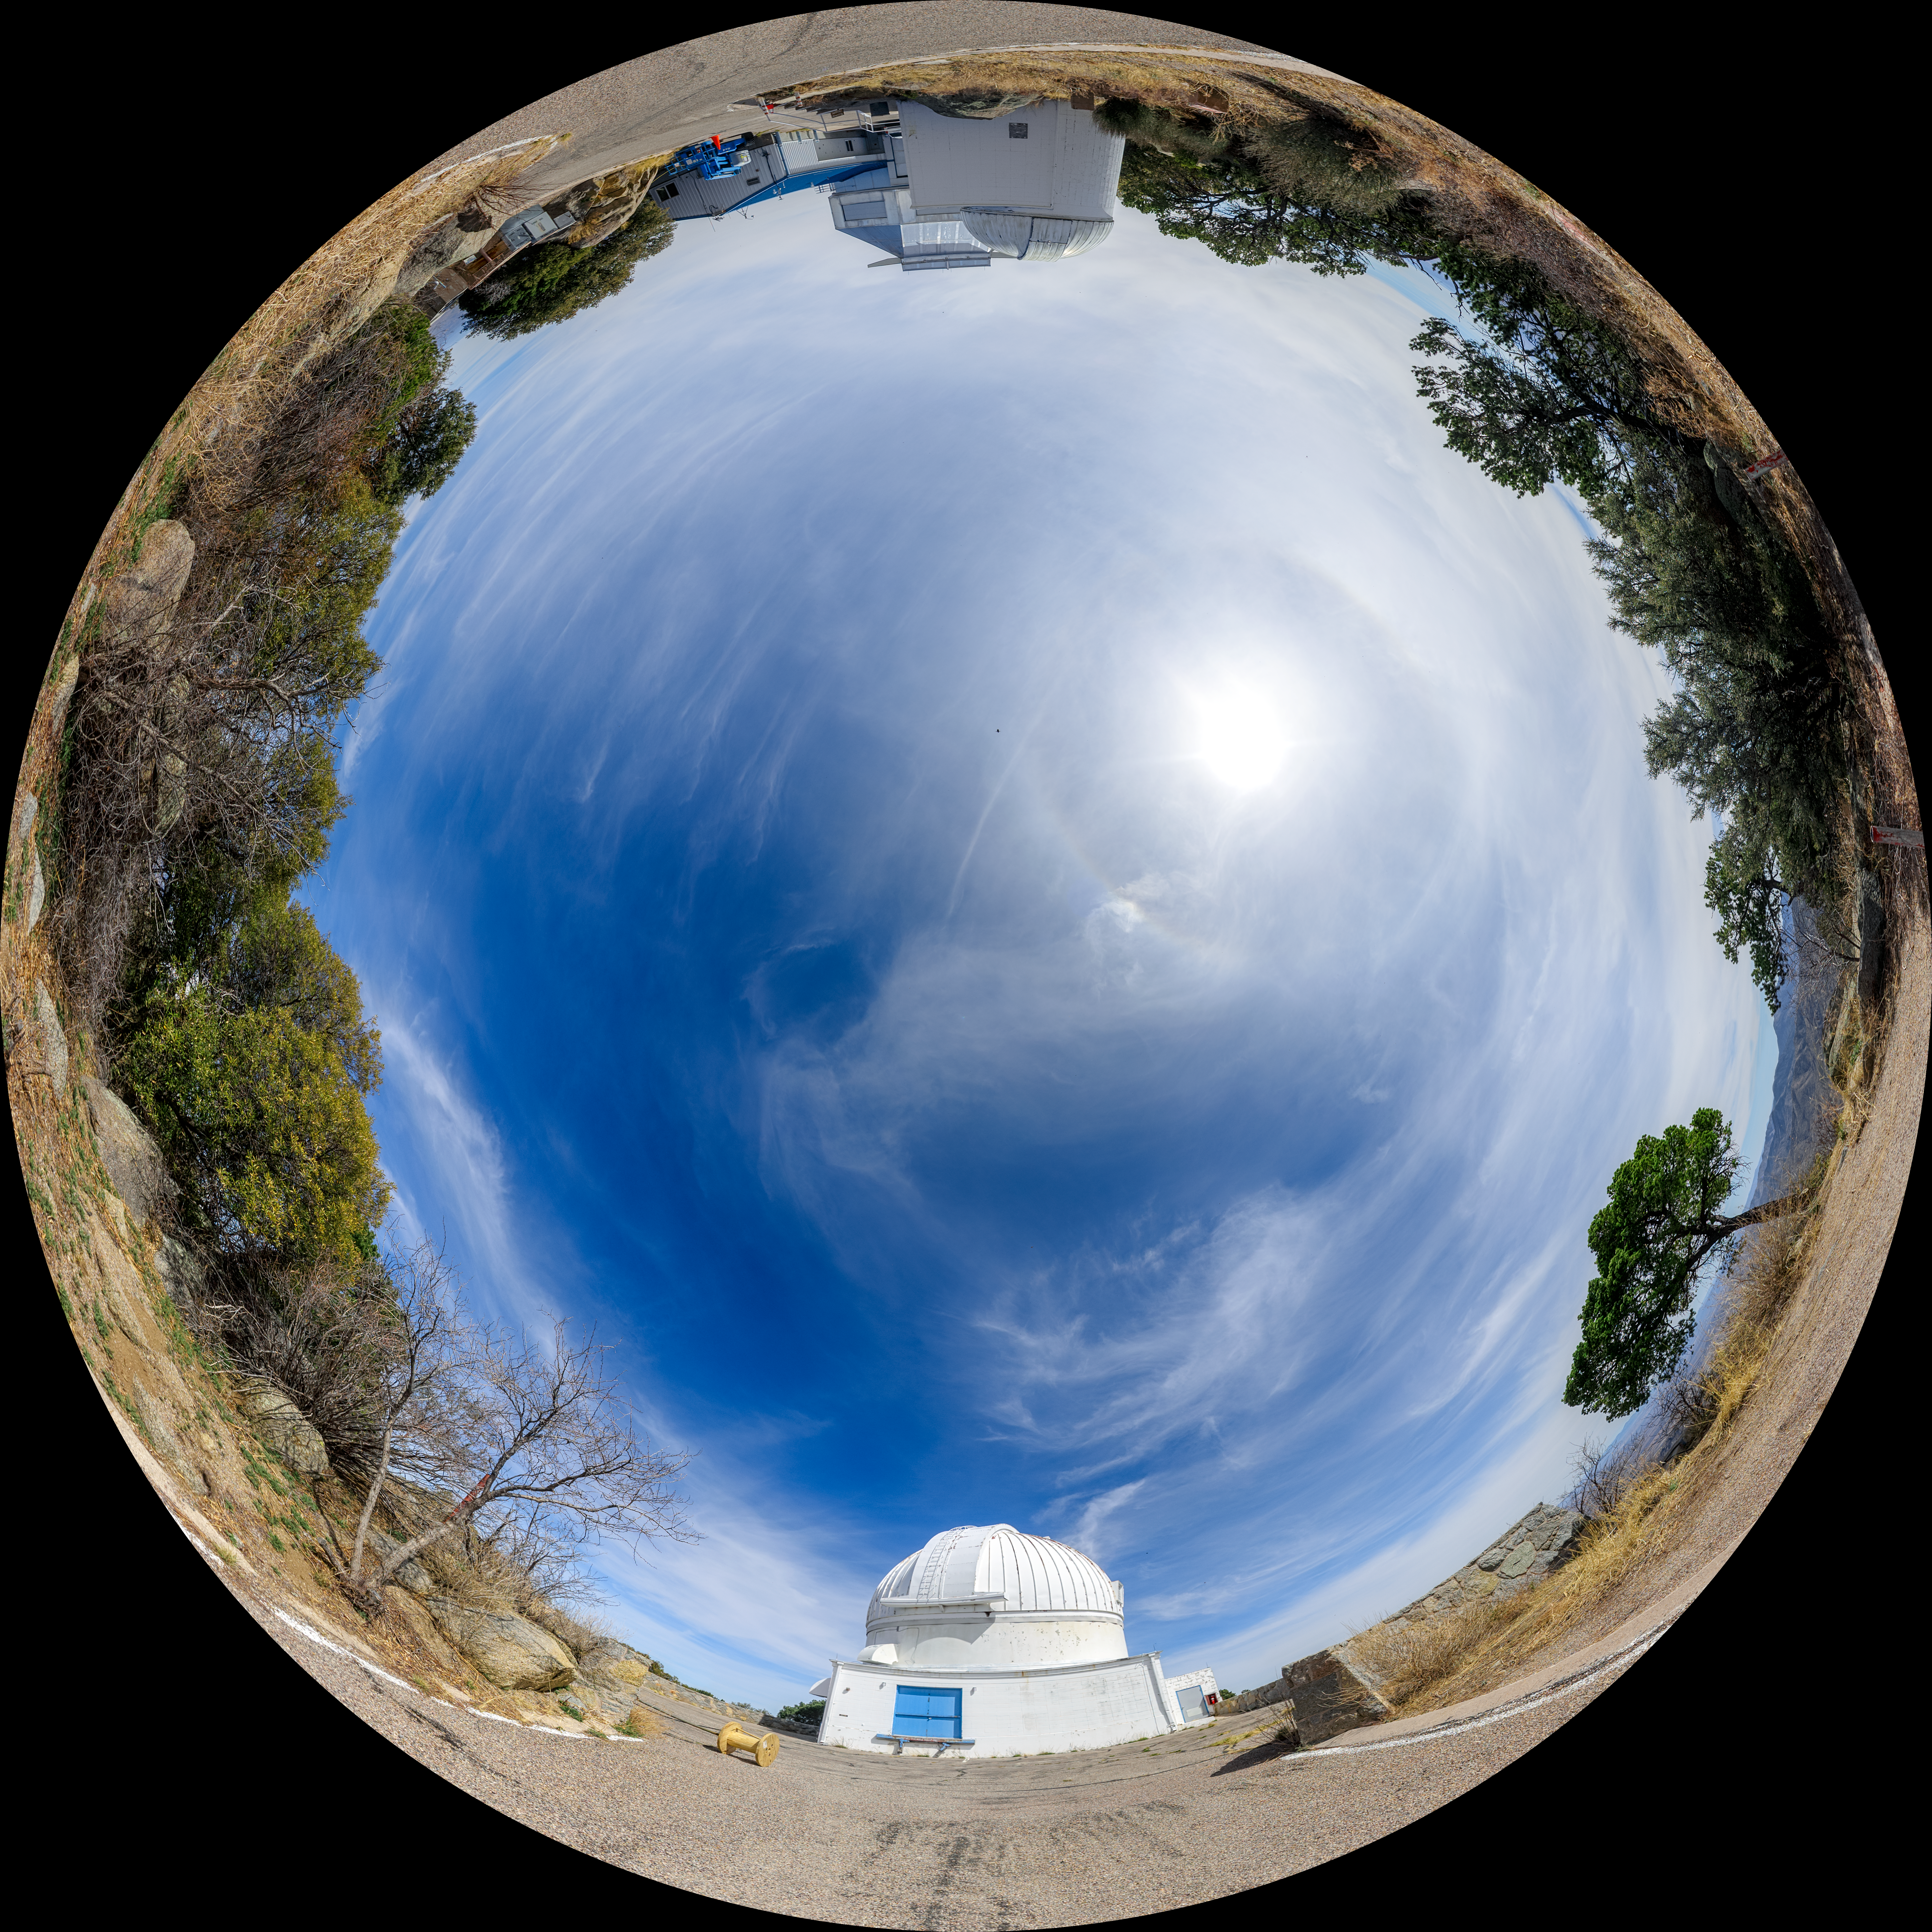

WIYN 0.9-meter and 3.5-meter Telescope and Levine 0.4-meter Telescope Fulldome

A fulldome view of the WIYN 0.9-meter Telescope (left), Visitor Center Levine 0.4-meter Telescope (right foreground), and WIYN 3.5-meter Telescope (right background) located at Kitt Peak National Observatory (KPNO) in Arizona.

A 360 panorama version of this image can be found here.

Credit: KPNO/NOIRLab/NSF/AURA/P. Horálek